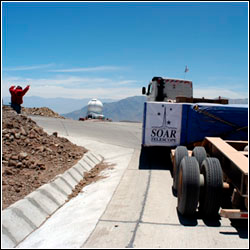

SOAR Mirror Arrives in Chile

Credit: NOIRLab